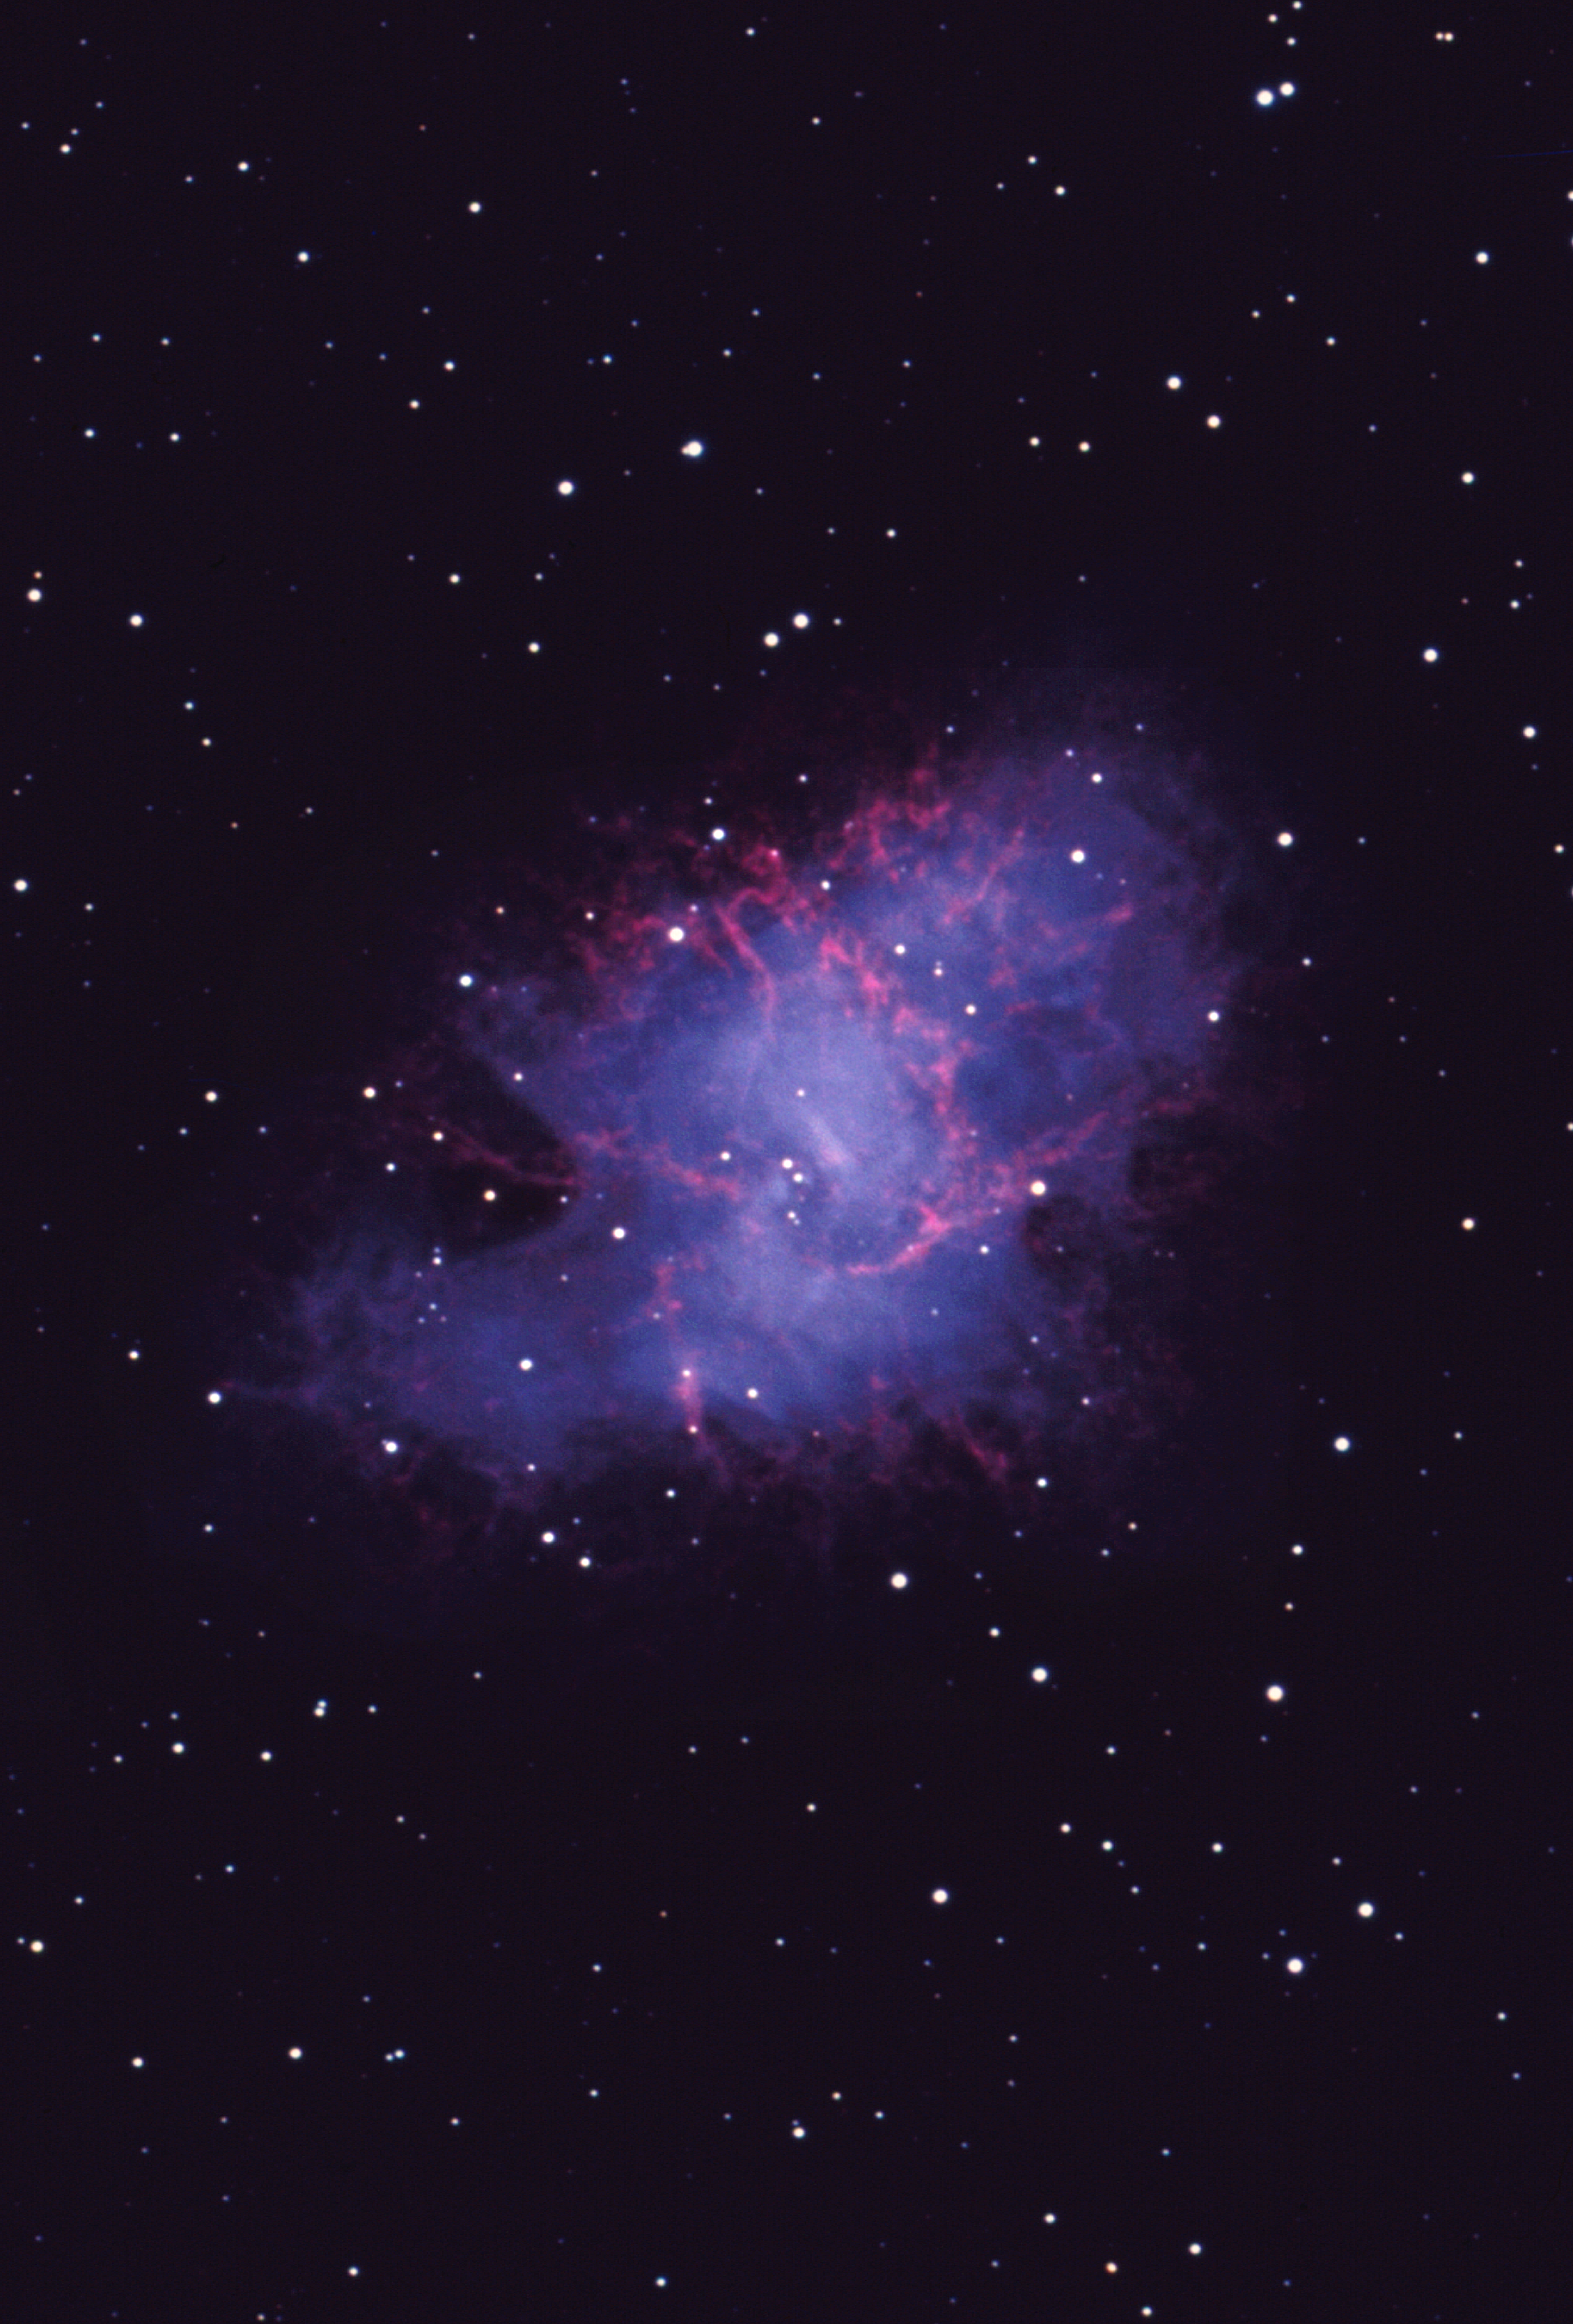

M1, NGC 1952, Crab Nebula

The famous Crab Nebula, Messier object 1 and NGC1952. This image of the well-known Crab Nebula was taken using Ektachrome film at the prime focus of the Kitt Peak 4-meter telescope on October 1st 1973. This is unusual because most astronomical pictures are coloured by combining three different exposures taken through red, green and blue filters. In this relatively short exposure, the pulsar is clearly visible (slightly below and to the right of the central star, which is actually a projected foreground object). North is up with east to the left. About this object The Crab Nebula was originally given this name due to its resemblance to a crab's claw (not the full-body image of a crab), in an early sketch made in 1855 by Lord Rosse's staff astronomer R.J. Mitchell. With higher resolution pictures, this appearance became far less compelling, but the name has stuck. It is the remnant of a supernova explosion in the year 1054 A.D., which was recorded in five separate accounts from Chinese astronomers in the Far East. It is perhaps odd that no western observation has survived, since it was certainly one of the most spectacular historical supernovae. The red tendrils are excited gas, emitting strong H-alpha radiation. The nebula was probably first noticed in 1731 by John Bevis, and it was significant enough to be the first entry in Charles Messier's list of nebulae (compiled to avoid mistaking them for comets). The nebula continues to expand and change the details of its appearance, and this is partly due to the violence of the original explosion. However, the star which exploded left behind a rotating neutron star, which continues to beam energy out into the nebula, as well as flashing with a period of only 33 milliseconds. The details of this energy input are important for our understanding both of neutron stars and of the physical conditions in the nebula, and are revealed in the patterns of filaments, their brightness and colors, and the way they change with time. Despite the name, it is actually in the constellation Taurus. Photograph by Bill Schoening.

Credit: Bill Schoening/NOIRLab/NSF/AURA